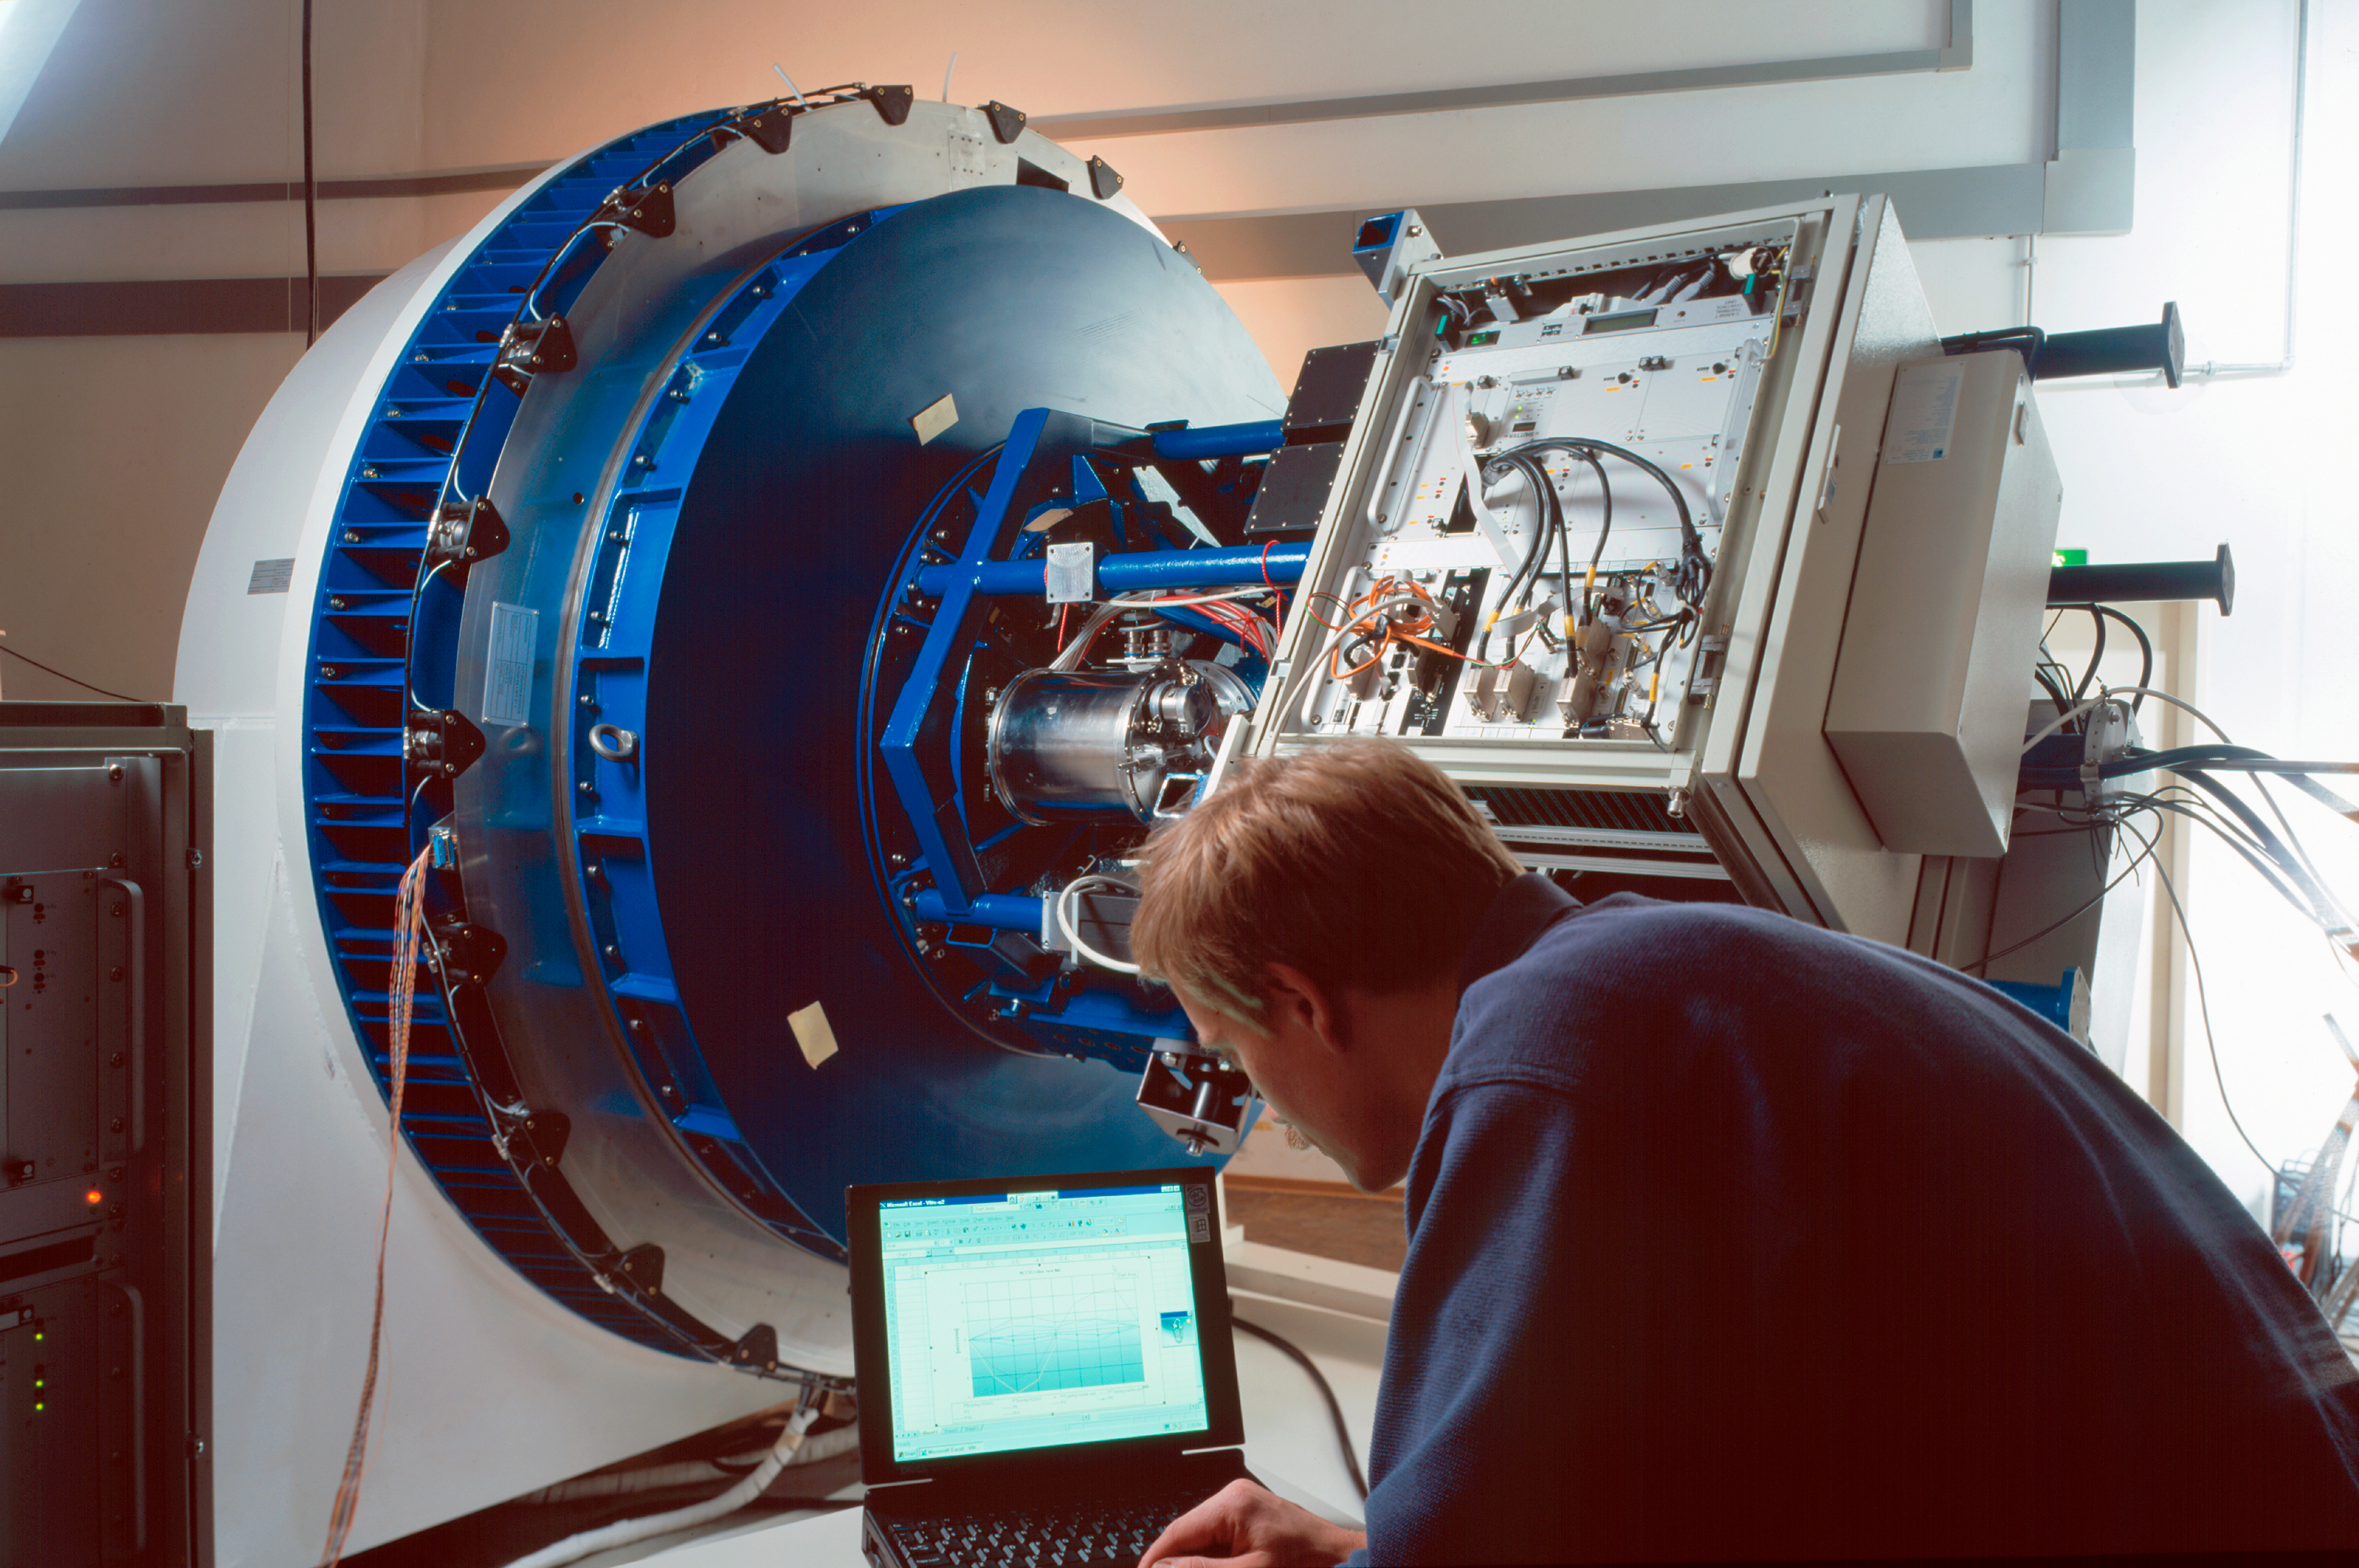

VLT test camera in the optical laboratory

VLT Test Camera in the Optical Laboratory at ESO's Headquarters in Garching.

Credit: ESO